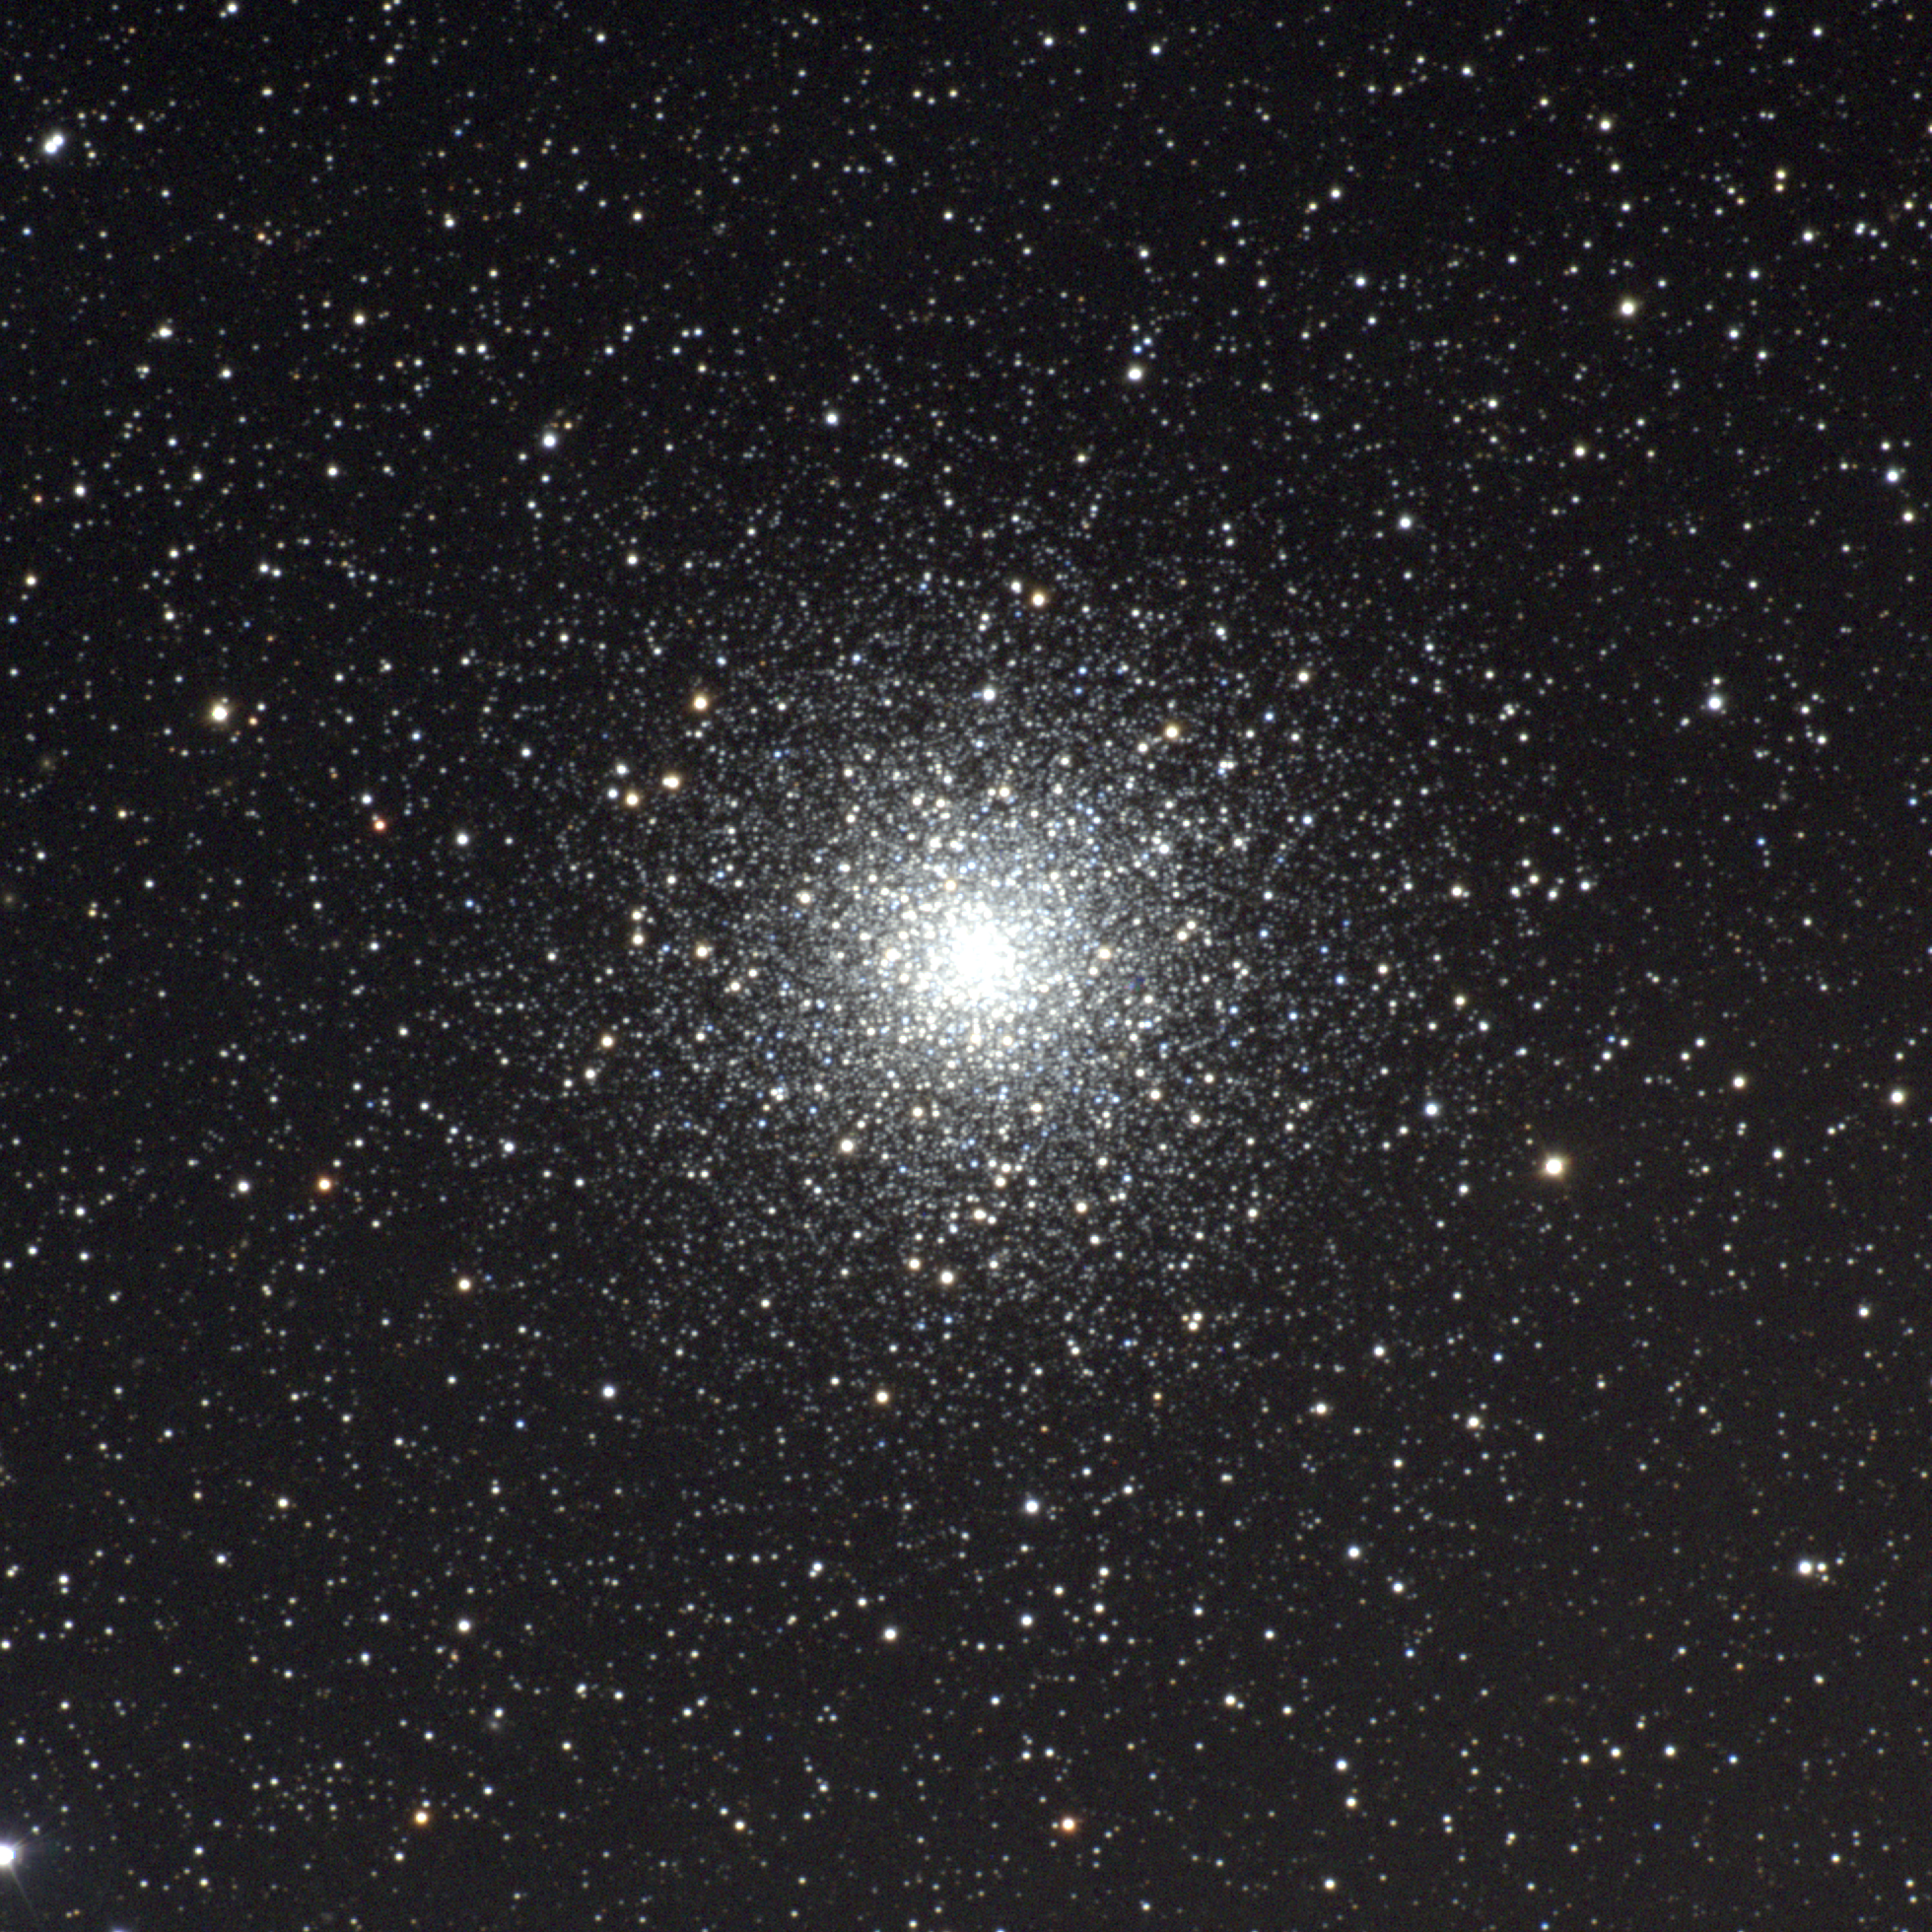

M10; NGC 6254

M10, or NGC6254, is a seventh magnitude globular cluster in the constellation Ophiuchus, close to M12. About 16000 light-years away and about 70 light-years across, M10 on the sky has about half the diameter of the full moon. This picture was made from CCD images taken at the Burrell Schmidt telescope of the Warner and Swasey Observatory of the Case Western Reserve University, located on Kitt Peak in southwestern Arizona. The contributing images were taken in June 1996 during the Research Experiences for Undergraduates (REU) program operated at the Kitt Peak National Observatory and supported by the National Science Foundation

Credit: N.A.Sharp, Vanessa Harvey/REU program/NOIRLab/NSF/AURA